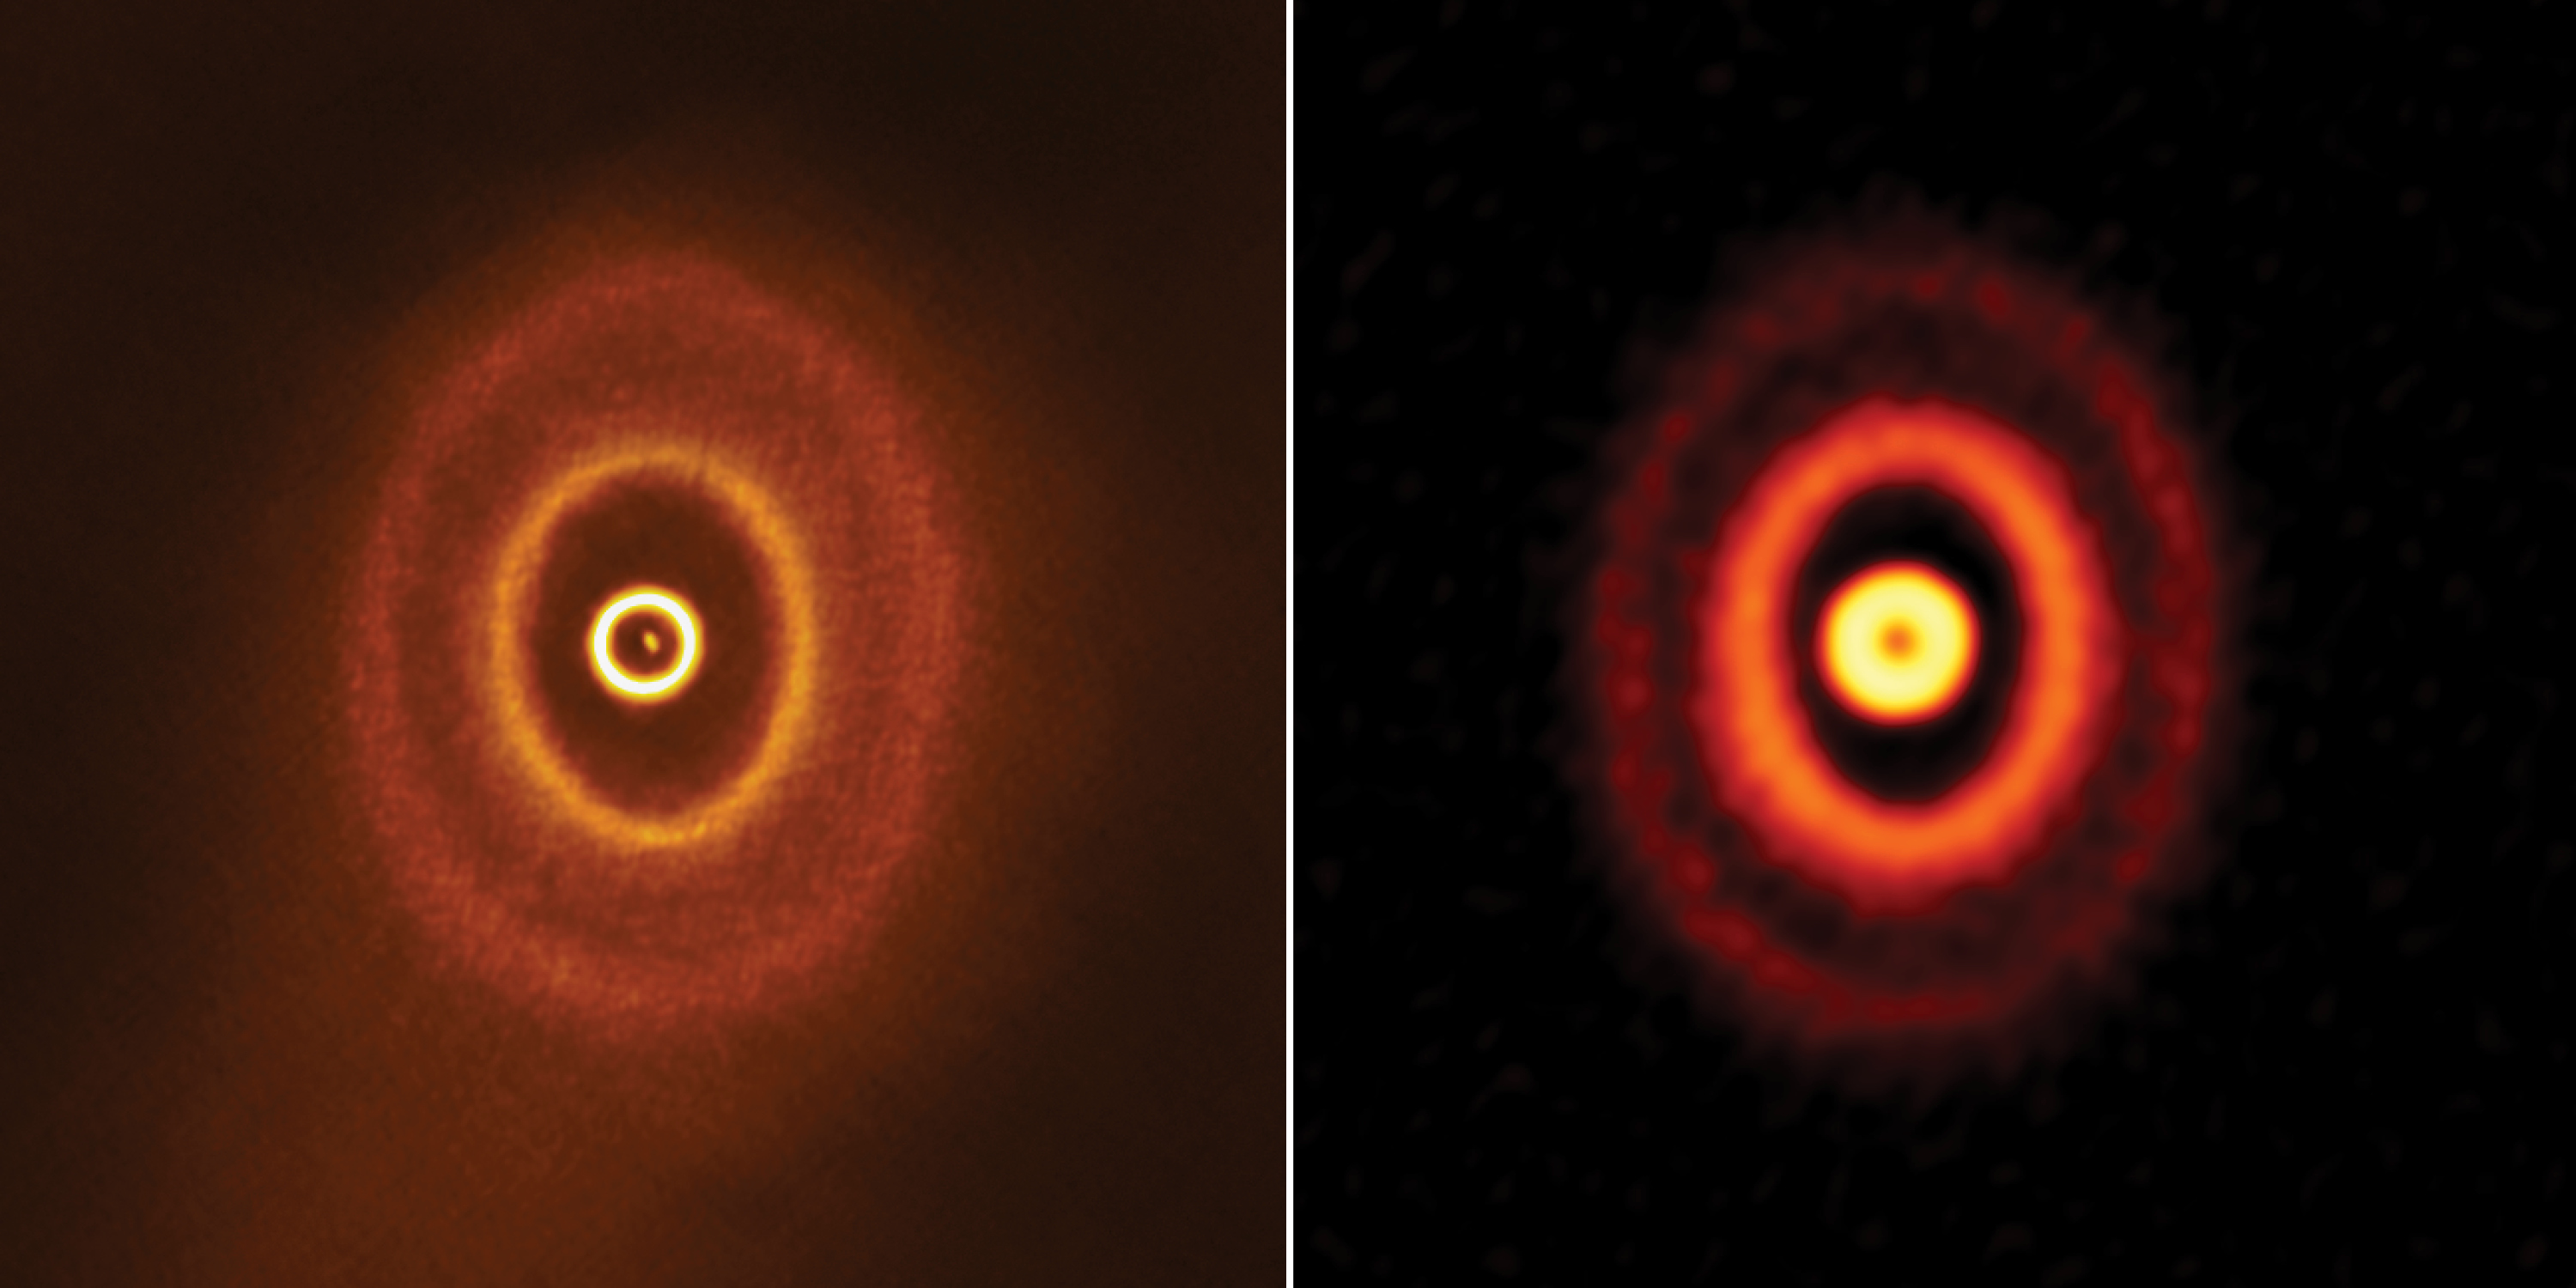

Planet-forming disk with misaligned rings

ALMA images of the planet-forming disk with misaligned rings around triple star system GW Orionis. The image on the right is made with ALMA data taken in 2017 from Bi et al. The image on the left is made with ALMA data taken in 2018 from Kraus et al.

Credit: ALMA (ESO/NAOJ/NRAO), S. Kraus & J. Bi; NRAO/AUI/NSF, S. Dagnello